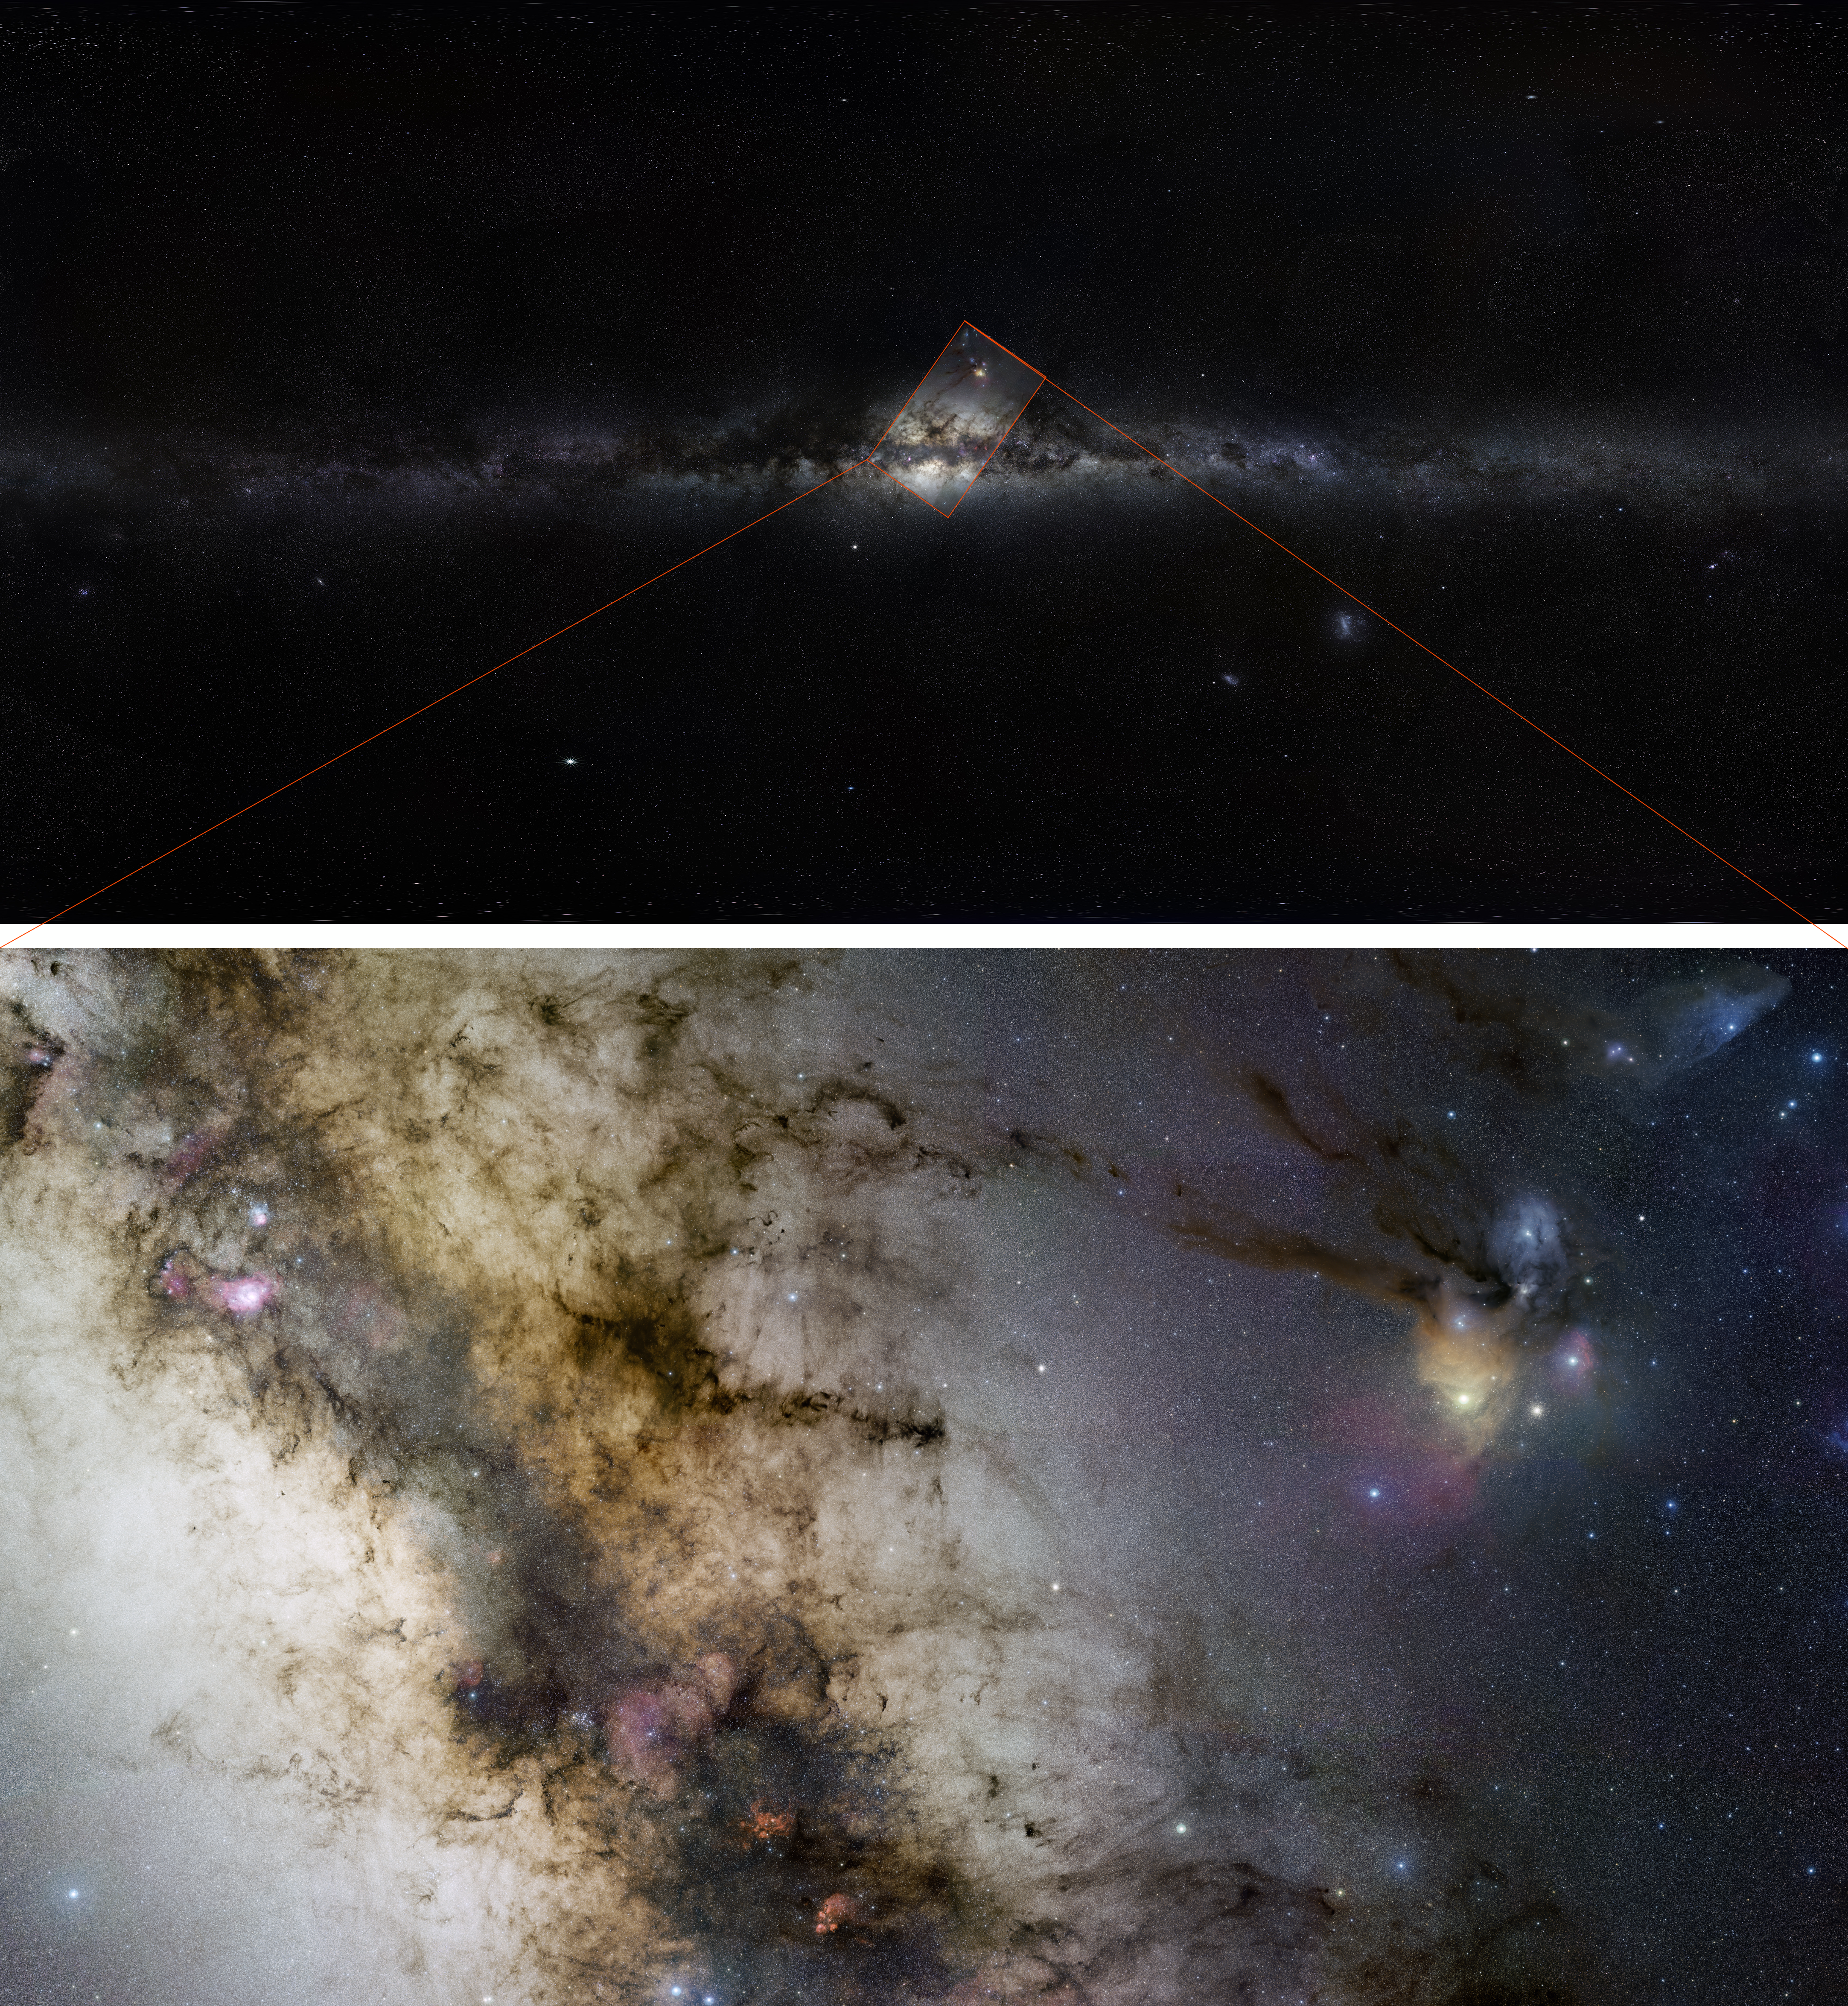

GigagalaxyZoom phase 2

The two first images of ESO’s GigaGalaxy Zoom project combined to show a whole view of the Milky Way as could be seen with the unaided eye, and a more central region observed with an amateur telescope.

Credit: ESO/S. Brunier/S. Guisard (www.eso.org/~sguisard)